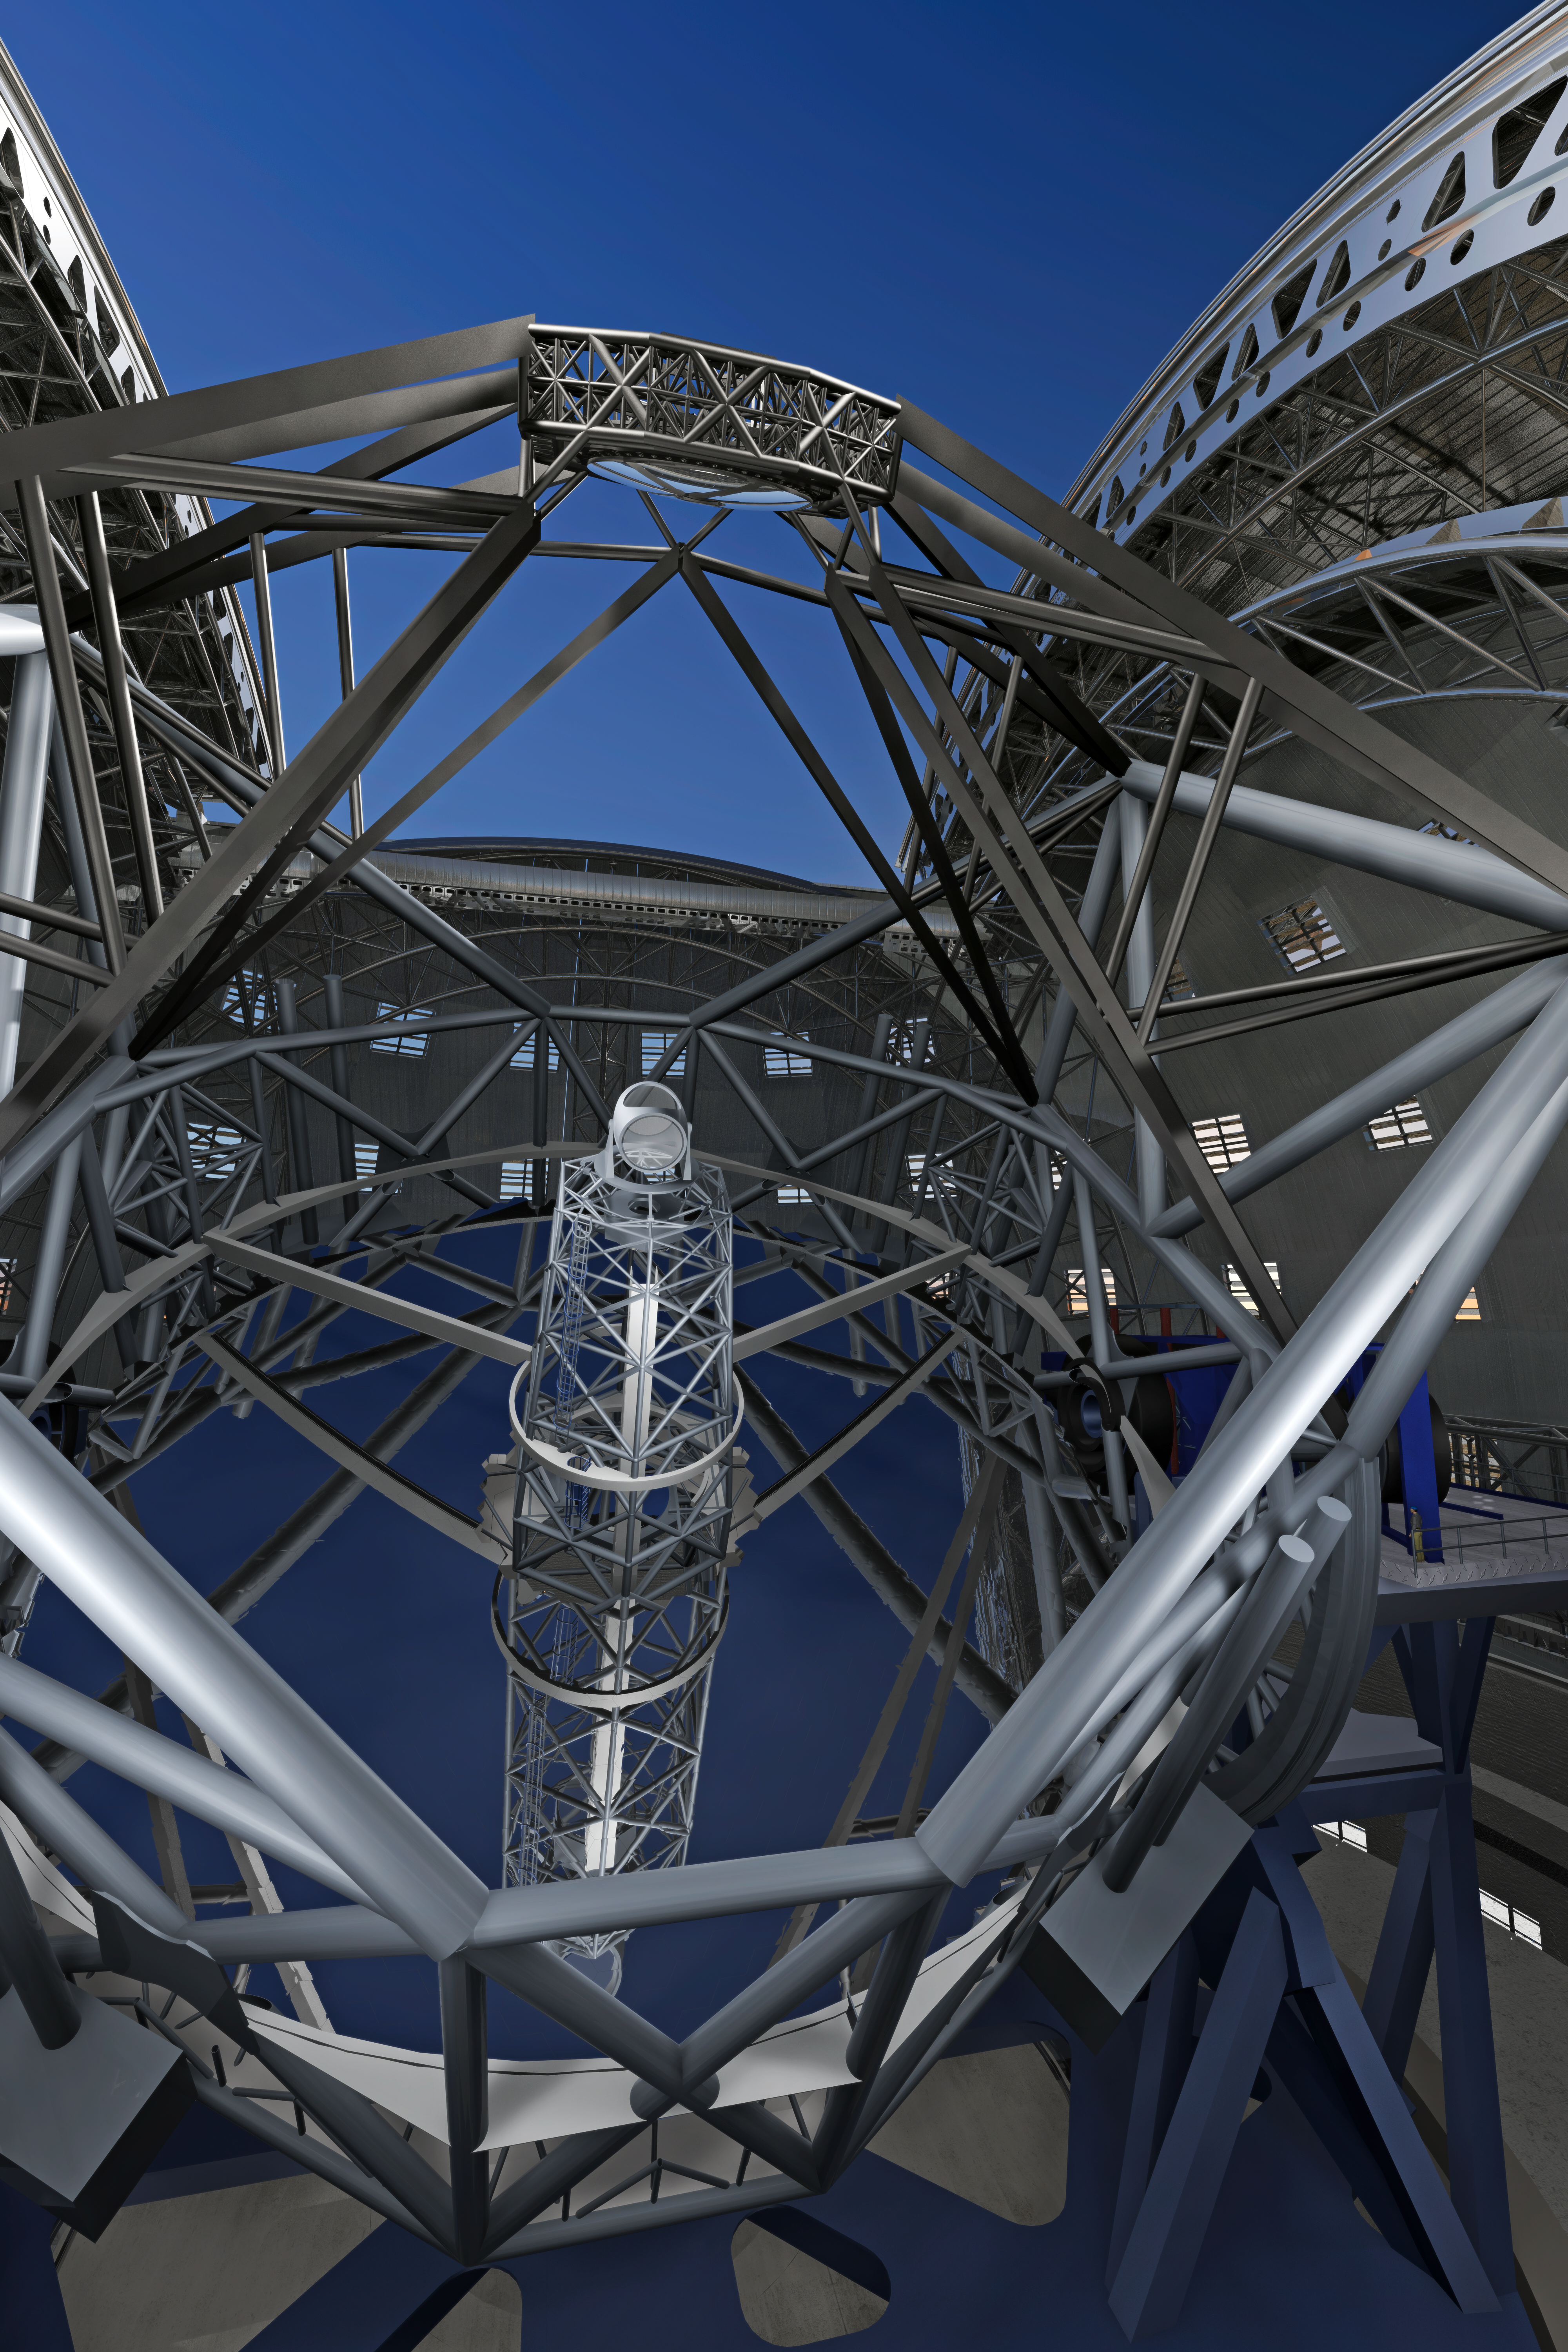

ELT mirrors

Close-up view of the novel 5-mirror approach of the 40-metre-class Extremely Large Telescope (ELT) in its enclosure, currently being planned by ESO (artist’s impression).

The design for the ELT shown here was published in 2009 and is preliminary.

Credit: ESO